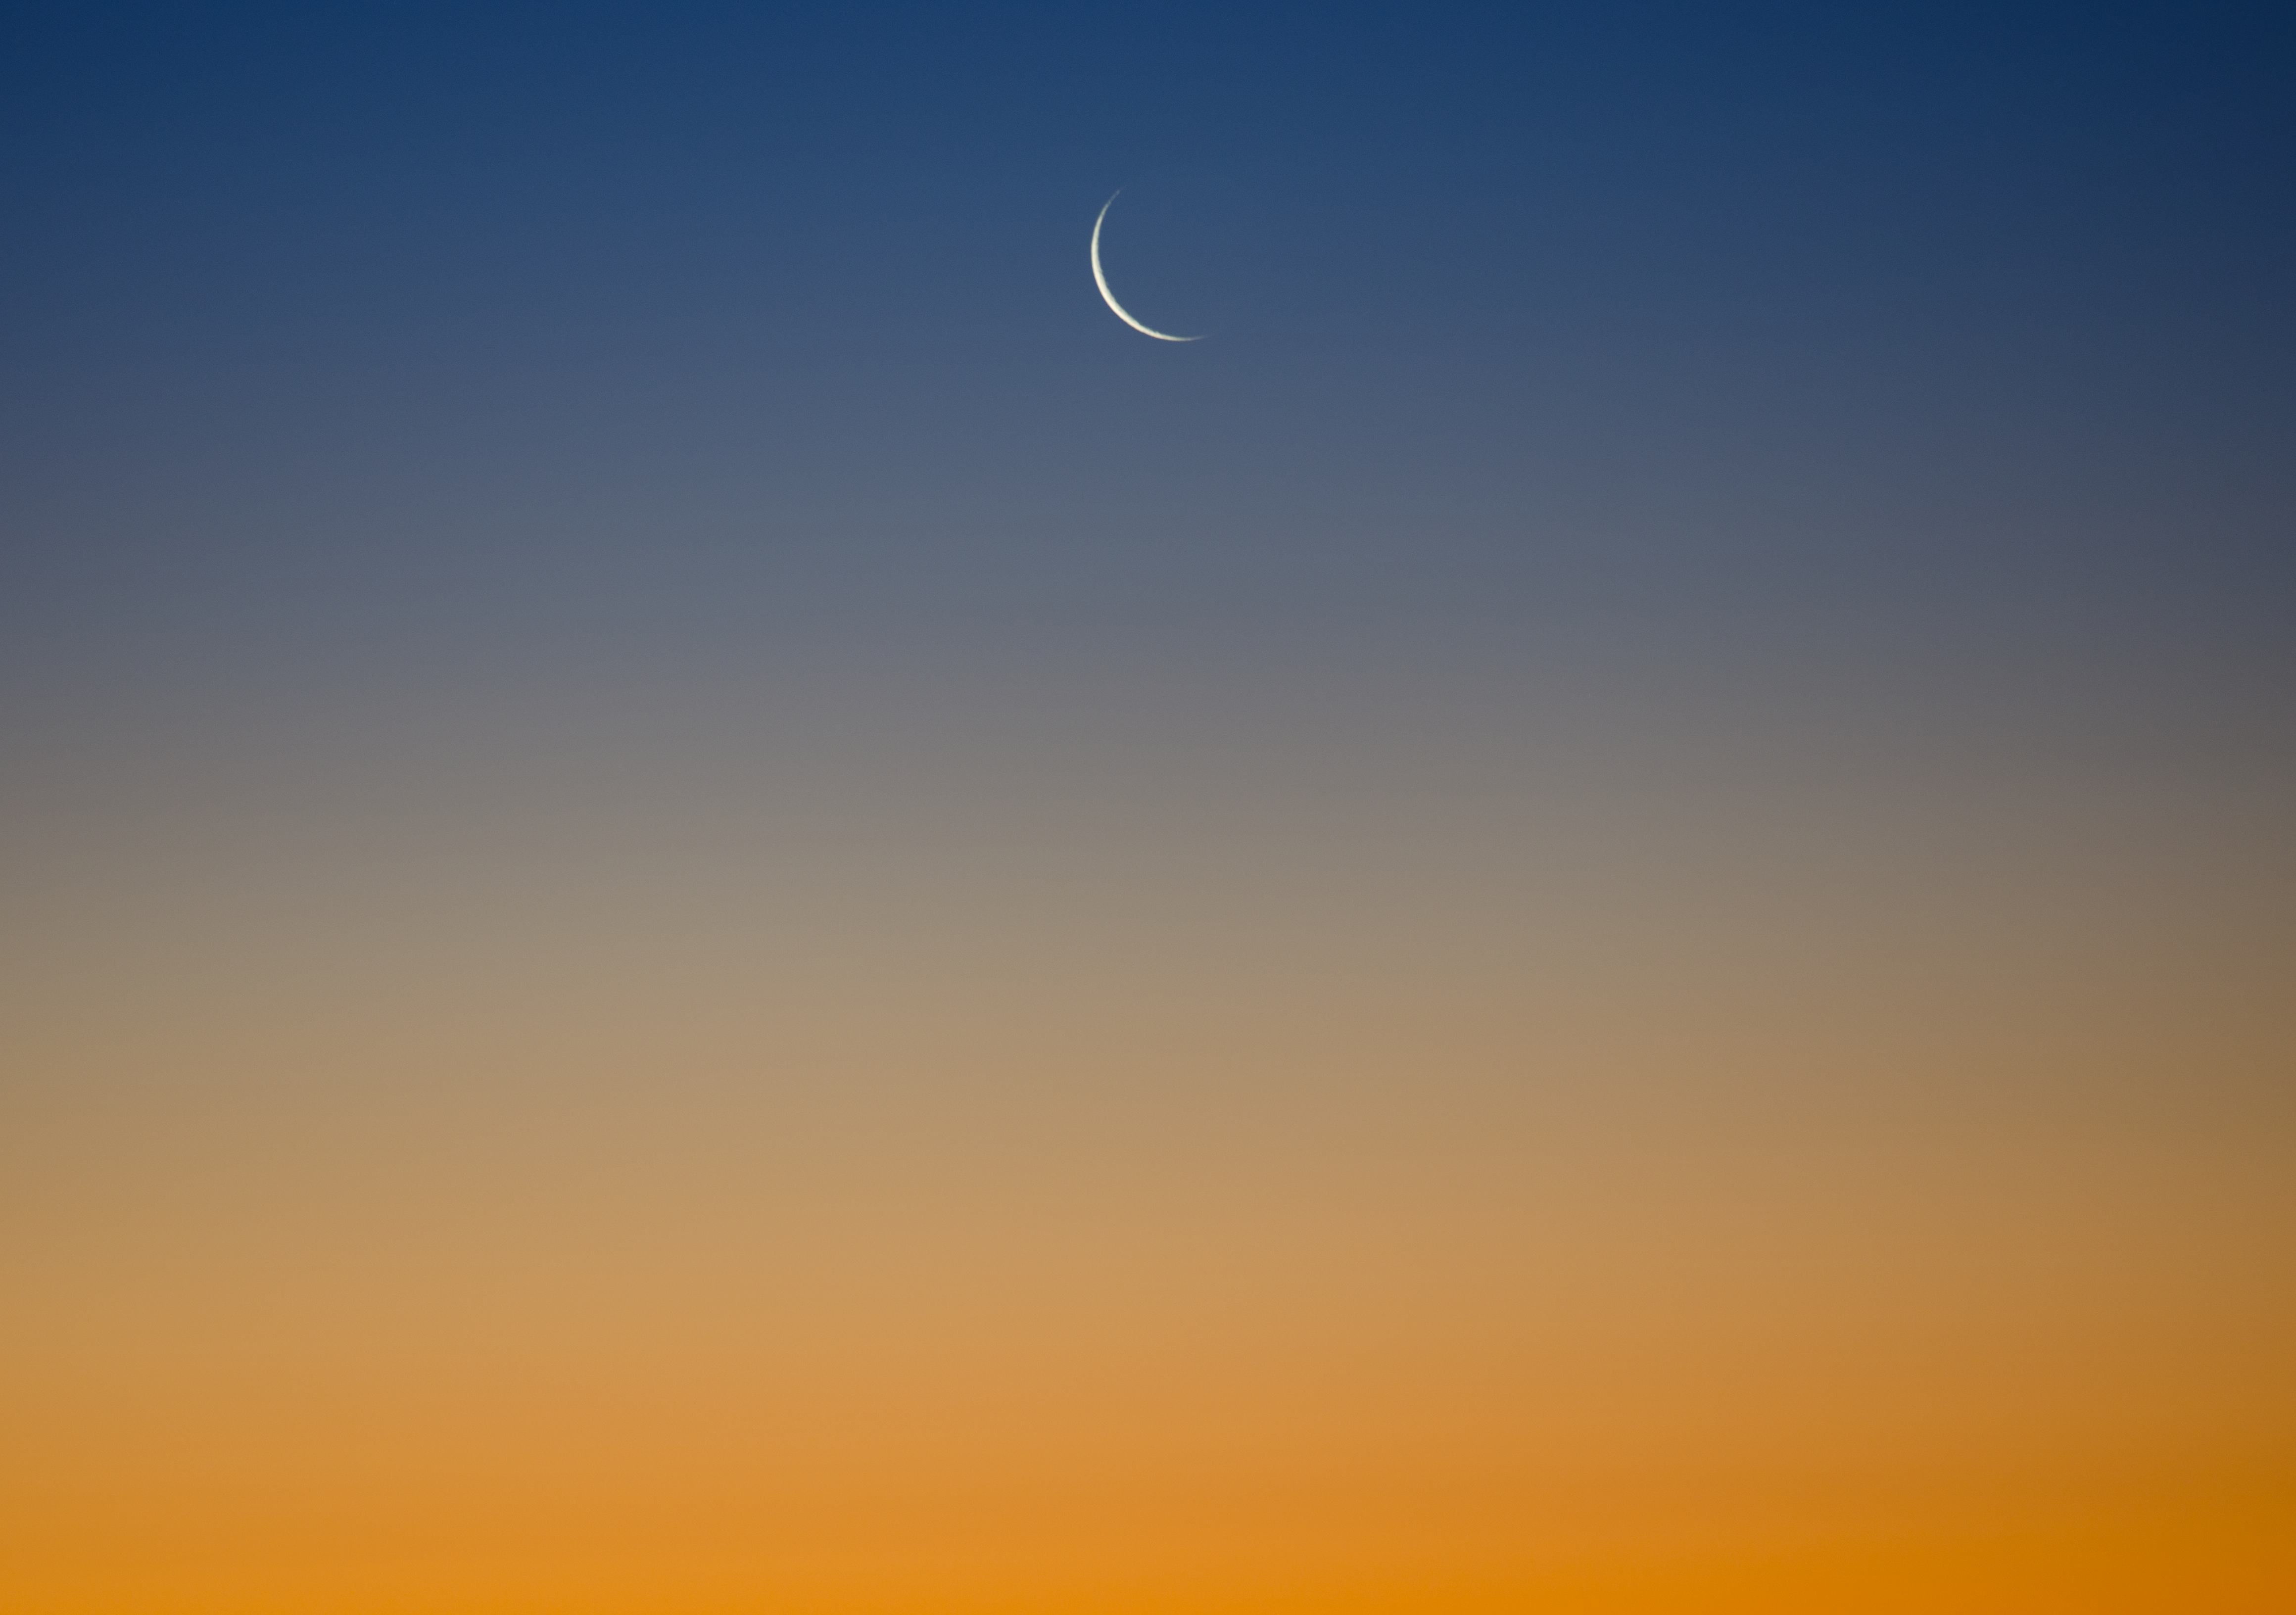

Twilight crescent Moon

Image of the crescent phase of the Moon in twilight, taken by Gabriel Brammer, one of the ESO Photo Ambassadors.

Credit: ESO/G. Brammer